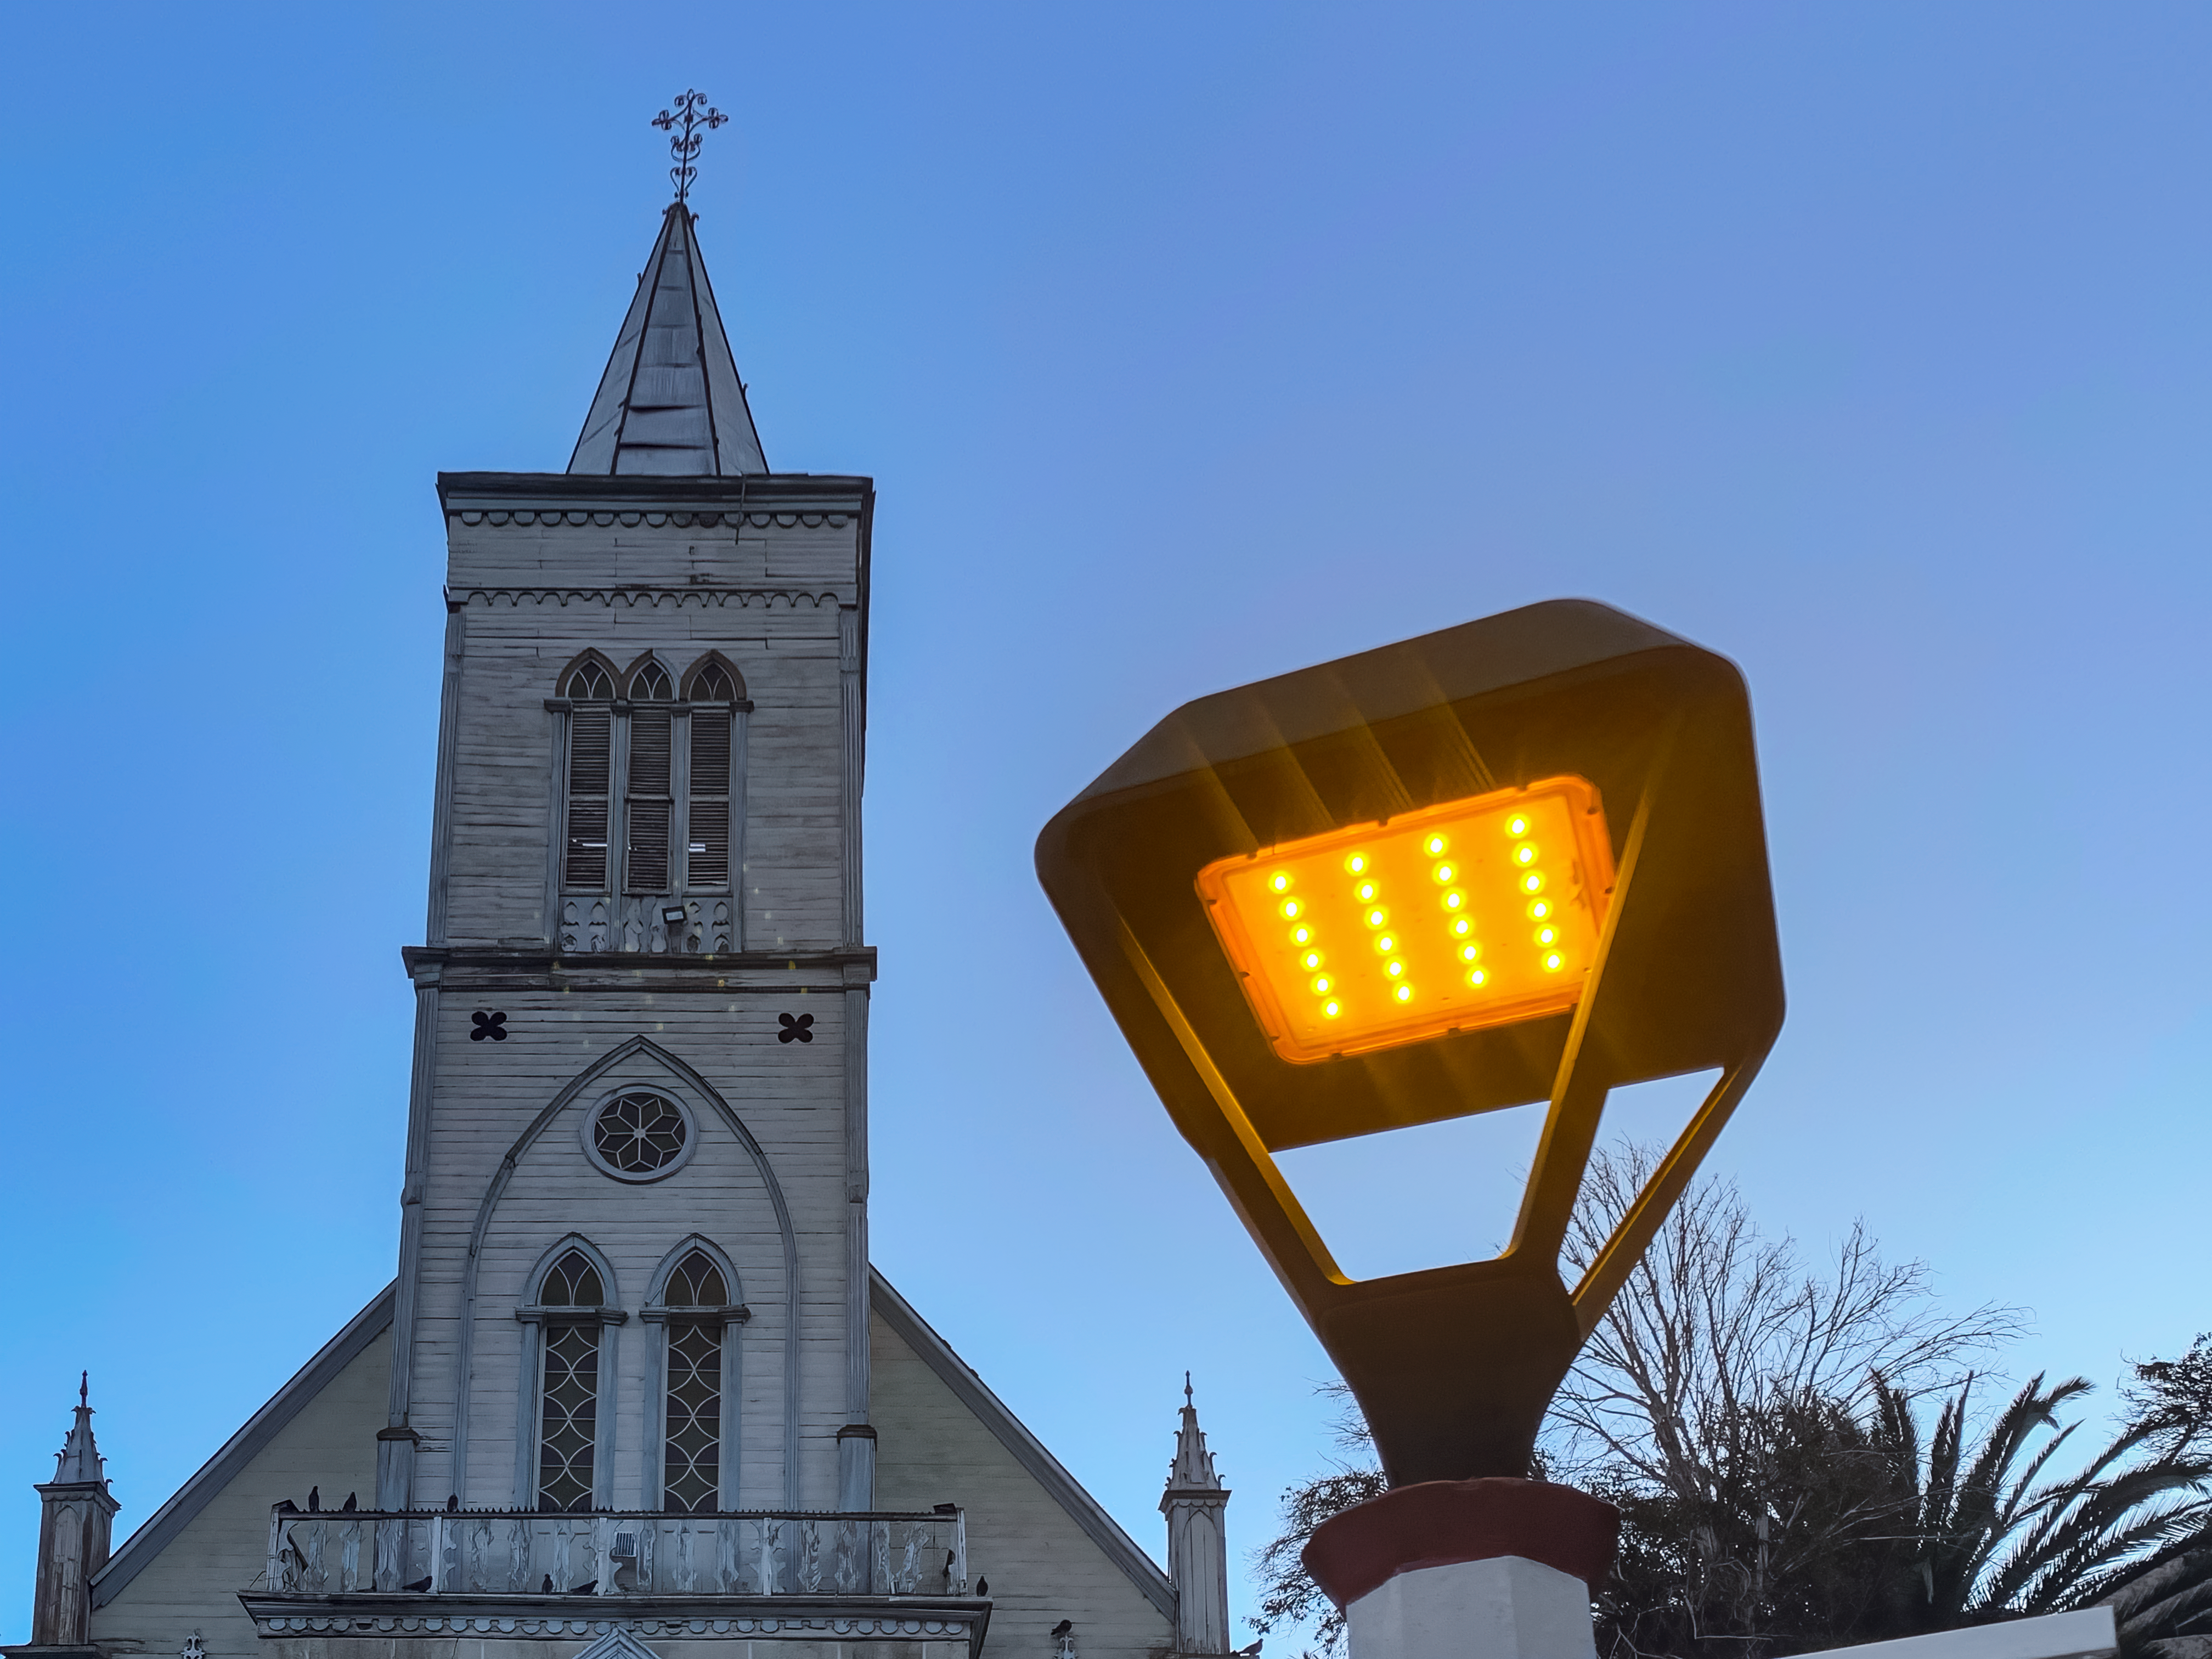

The Pisco Elqui church with one of the new dark-sky-compliant lights.

The Pisco Elqui church with one of the new dark-sky-compliant lights.

Credit: NOIRLab/NSF/AURA/L.M. Aguirre